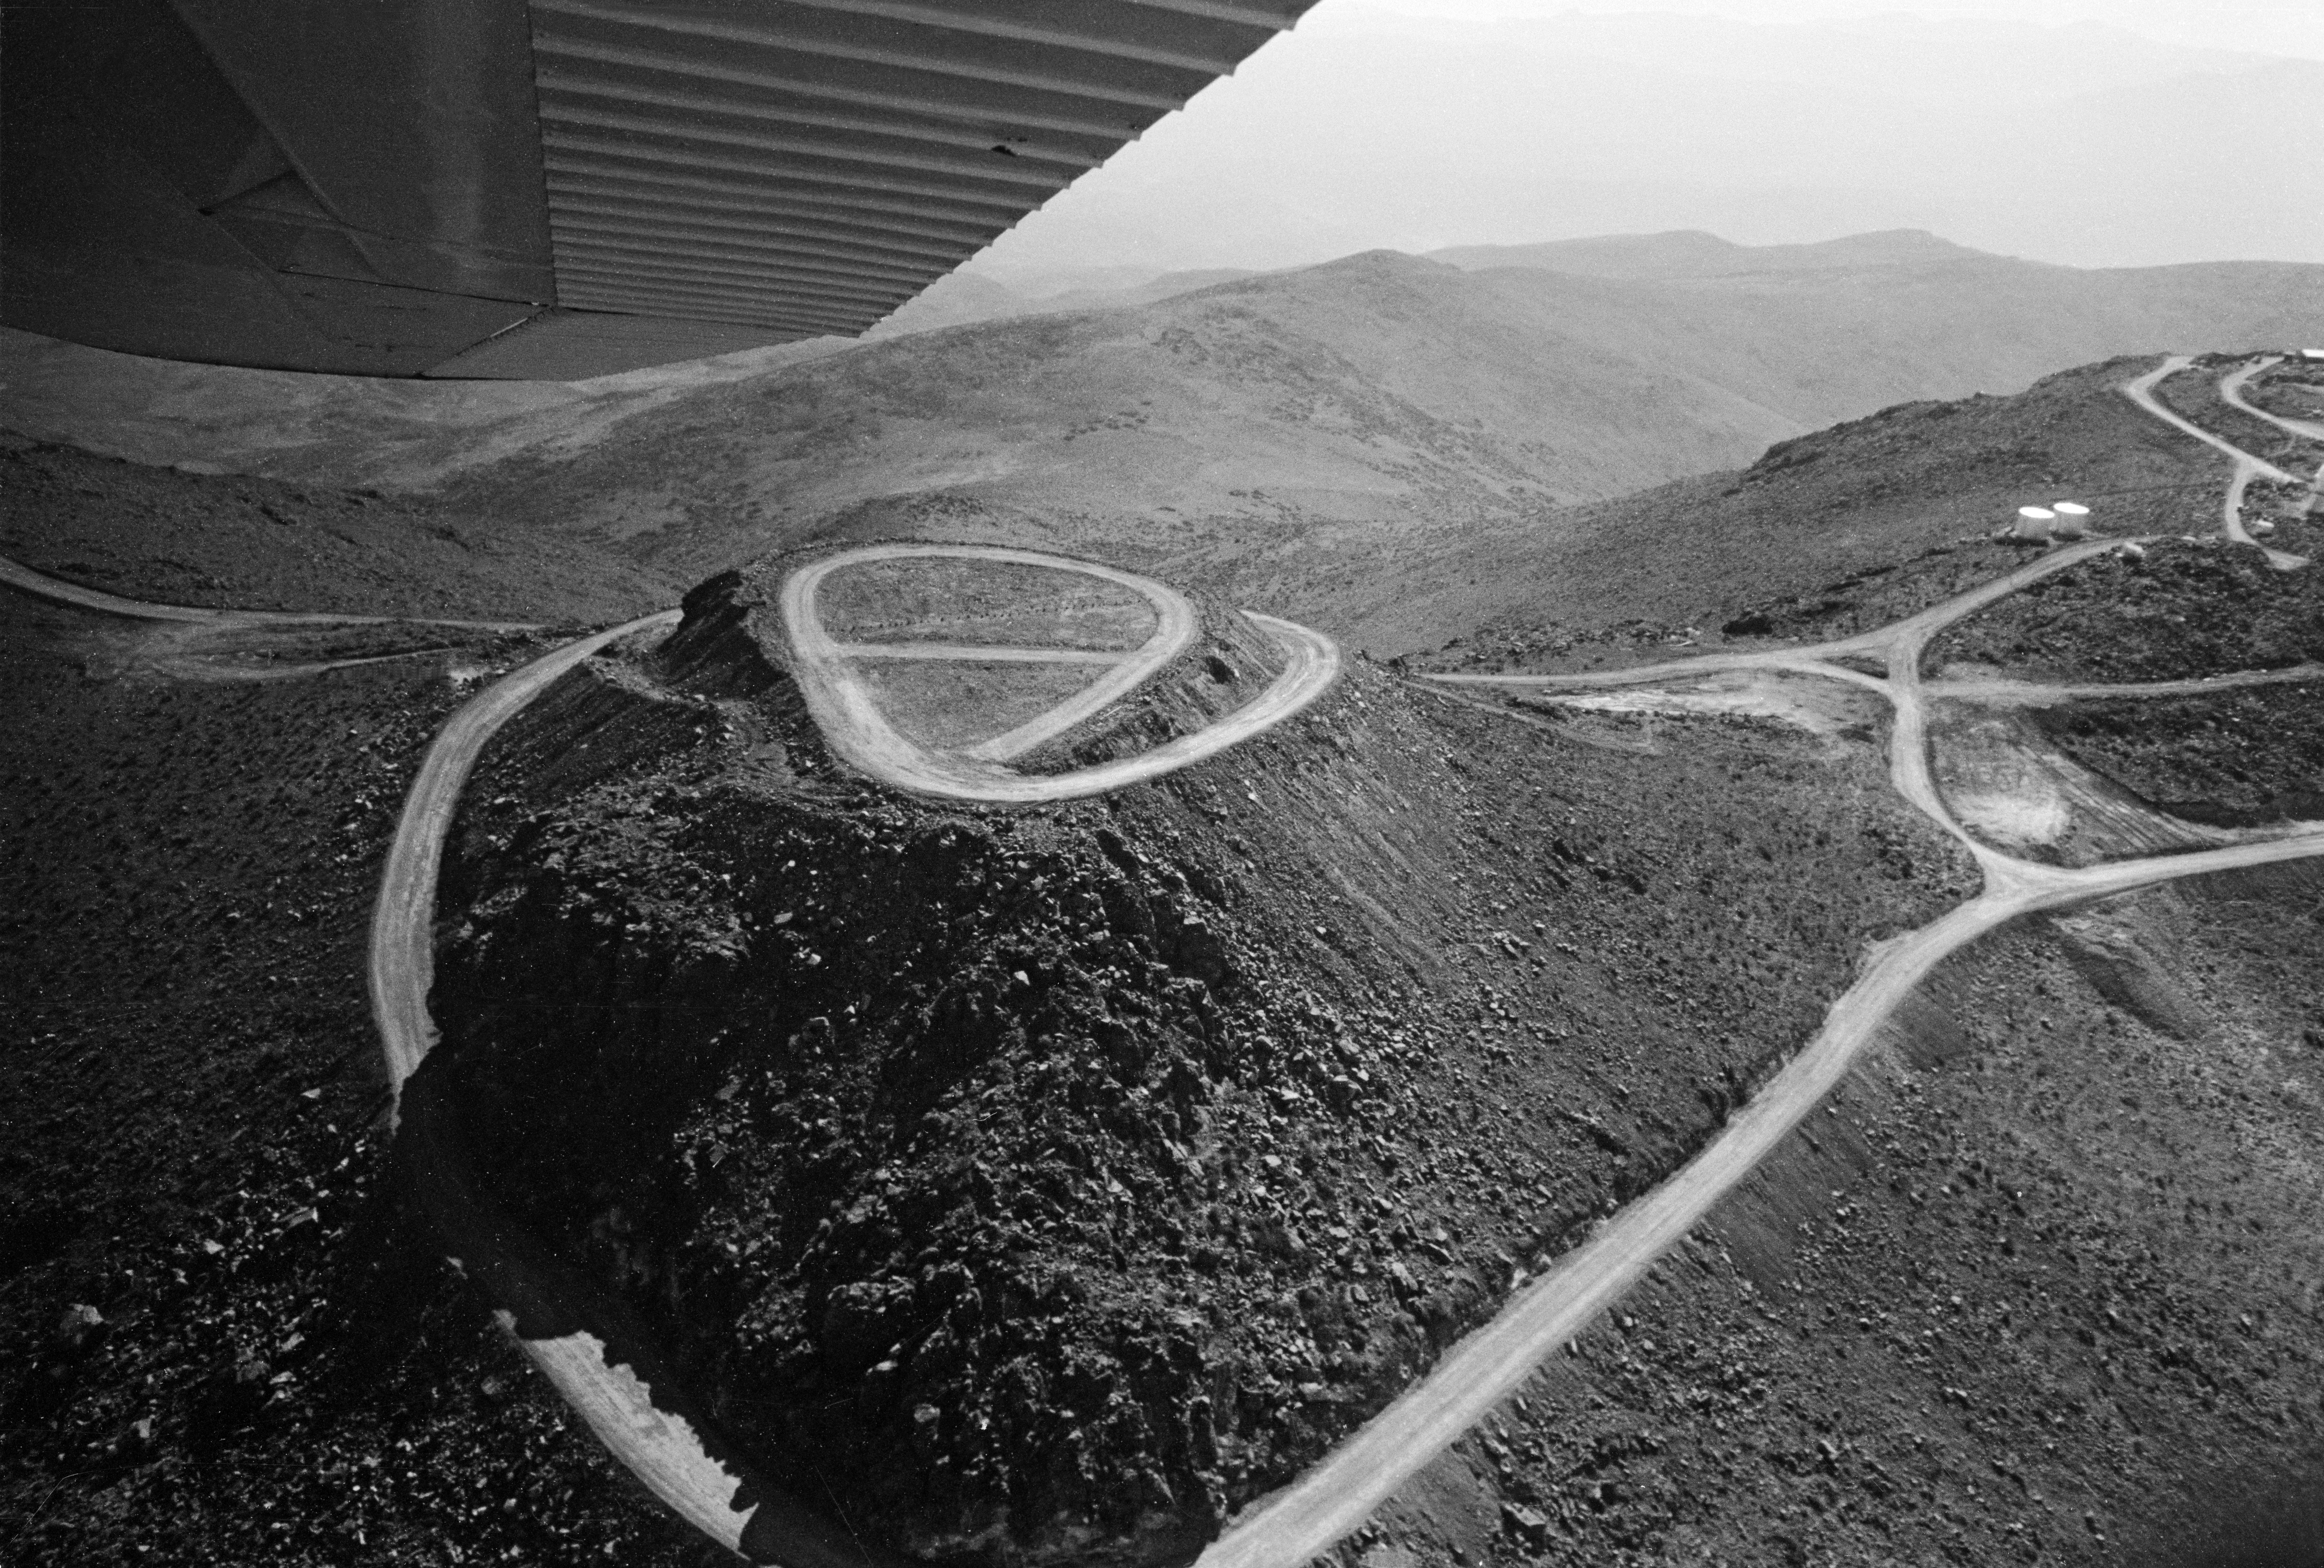

Aerial view of La Silla

the future 3.6-m telescope site, 1968

Credit: ESO/R. Villena